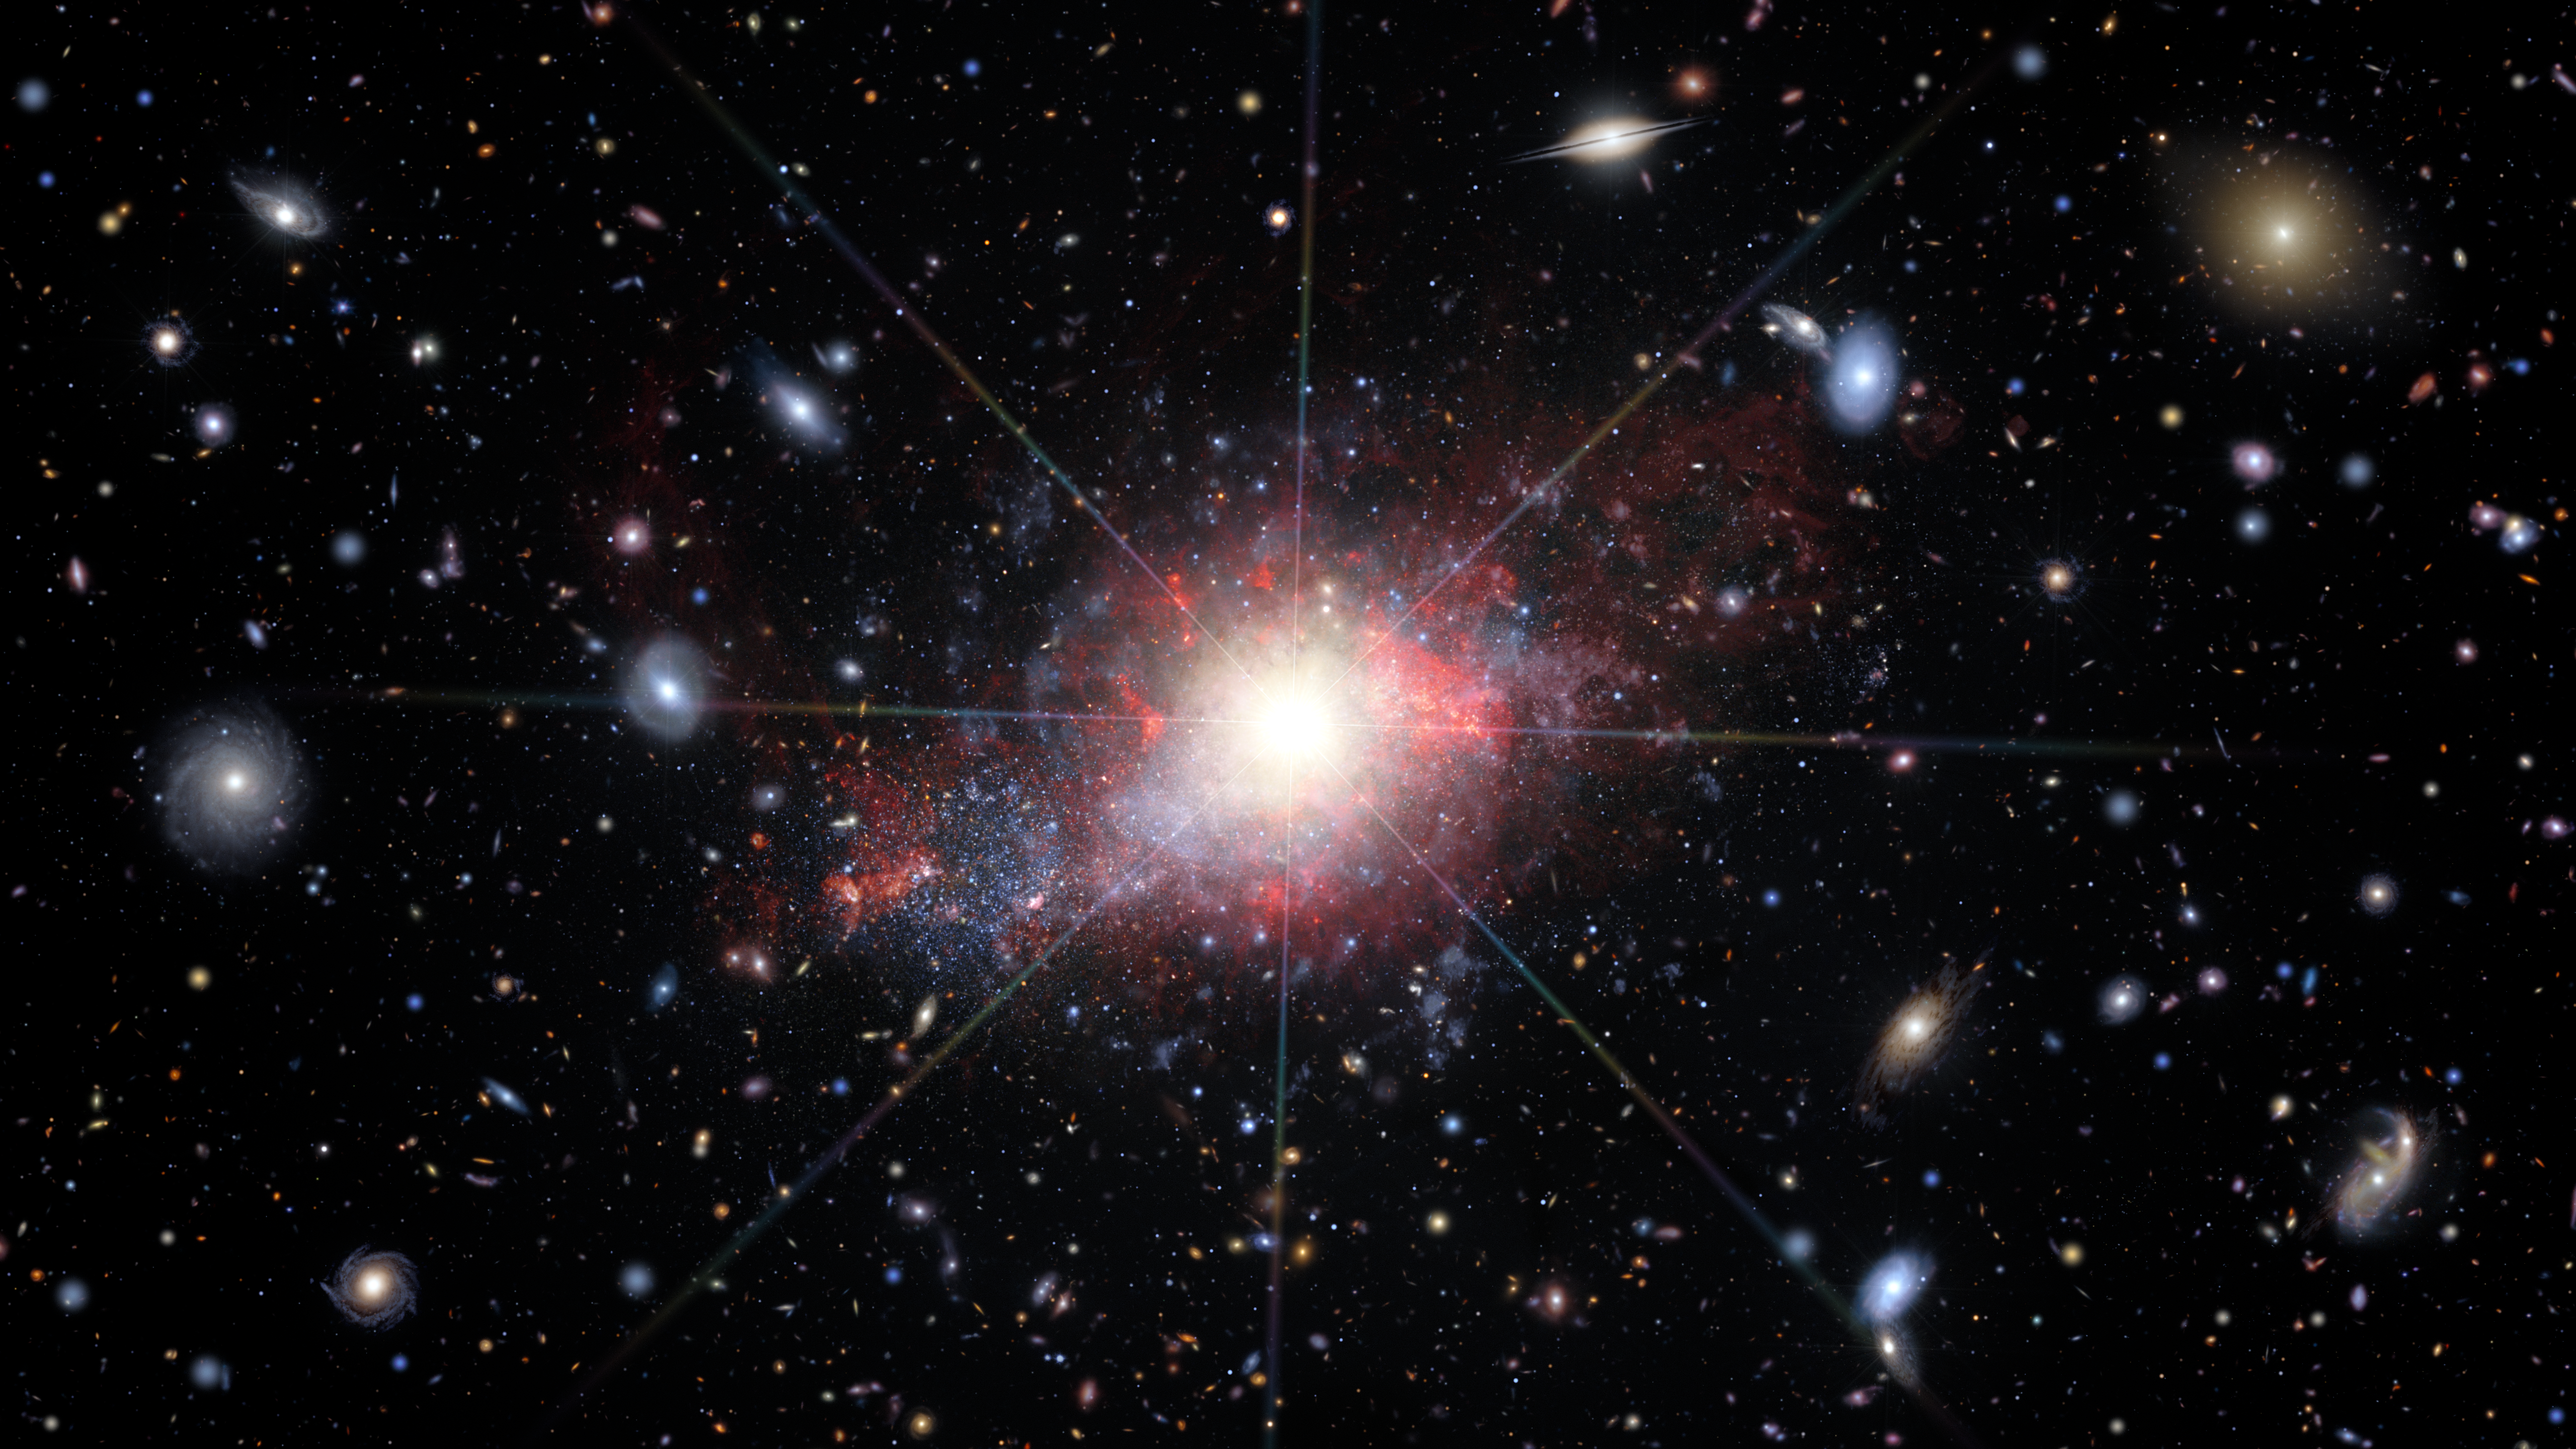

Artist’s illustration of dwarf galaxy with active galactic nucleus

This artist’s illustration depicts a dwarf galaxy that hosts an active galactic nucleus — an actively feeding black hole. In the background are many other dwarf galaxies hosting active black holes, as well as a variety of other types of galaxies hosting intermediate-mass black holes.

Credit: NOIRLab/NSF/AURA/J. da Silva/M. Zamani